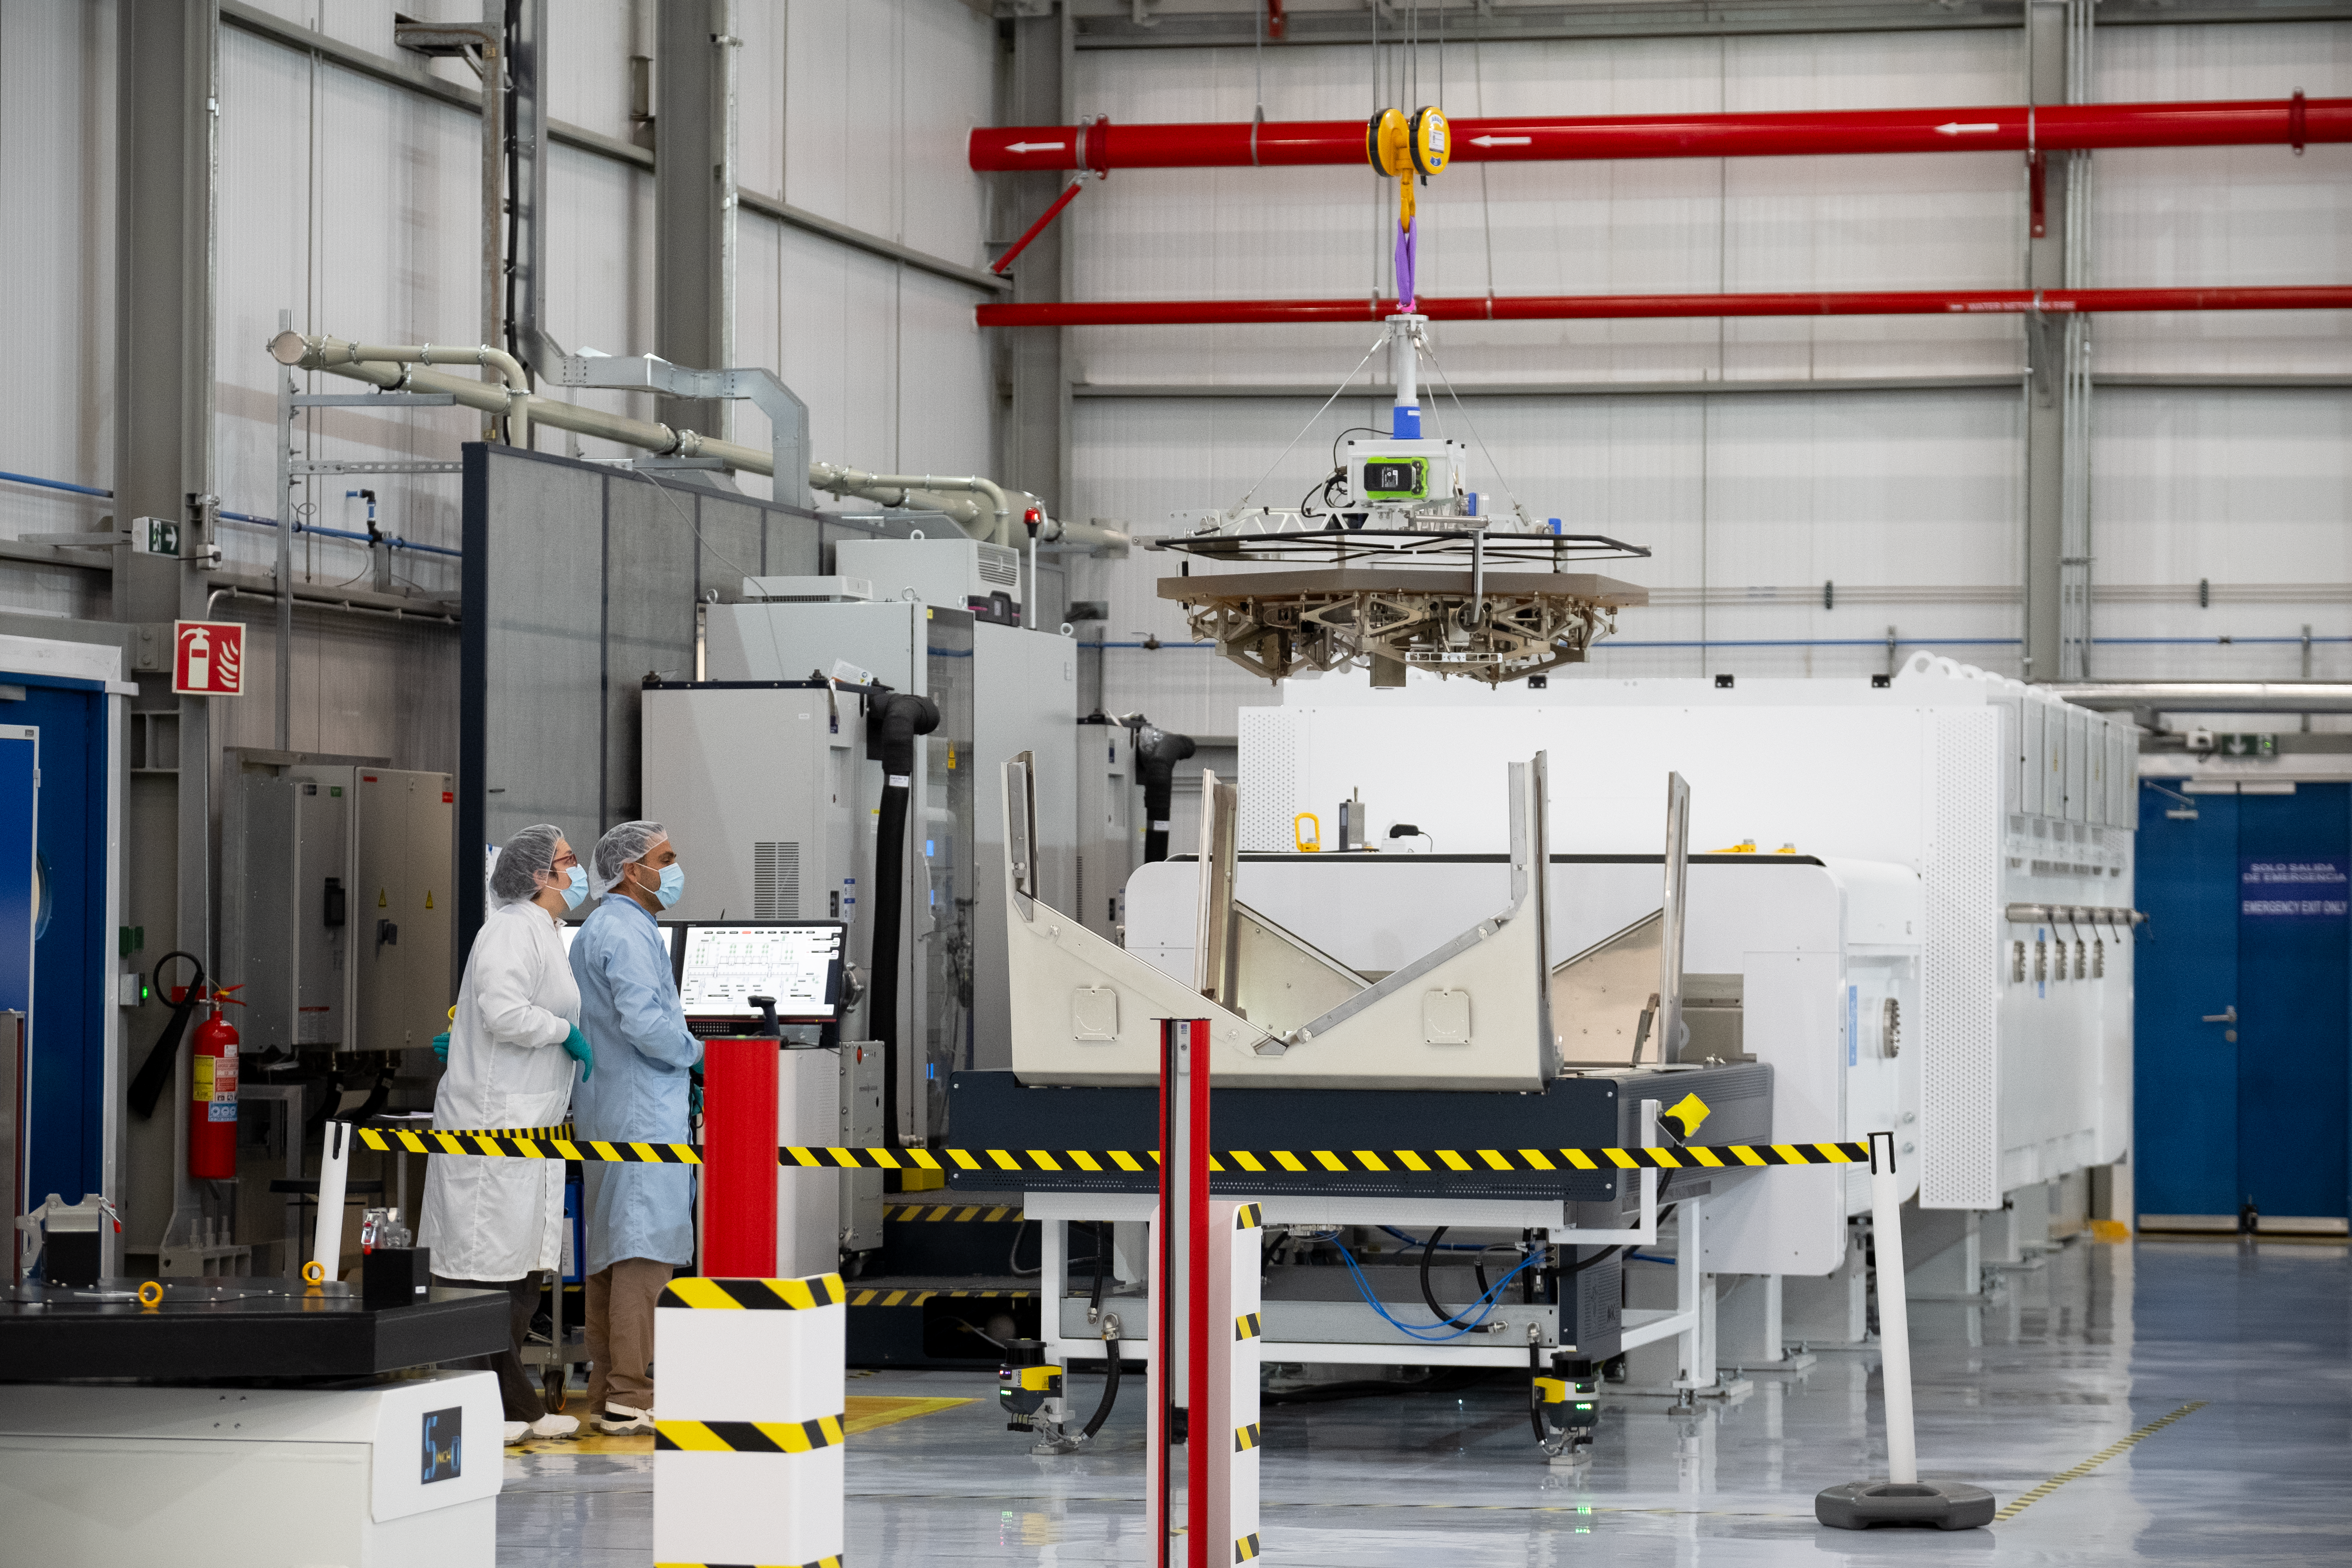

Getting ready for coating

Technicians at ESO’s Paranal Observatory, Chile, watch a mirror segment of the Extremely Large Telescope (ELT) be carefully lowered into a protective box for coating. This includes silver for reflectivity, and nickel chromium and silicon nitride to improve adhesion and prevent tarnishing. Each of the 798 segments that will make up the ELT’s primary mirror will need to be coated, as well as 133 extras, so that segments can be seamlessly removed for frequent re-coating.

Credit: ESO/F. Carrasco (CHEPOX)